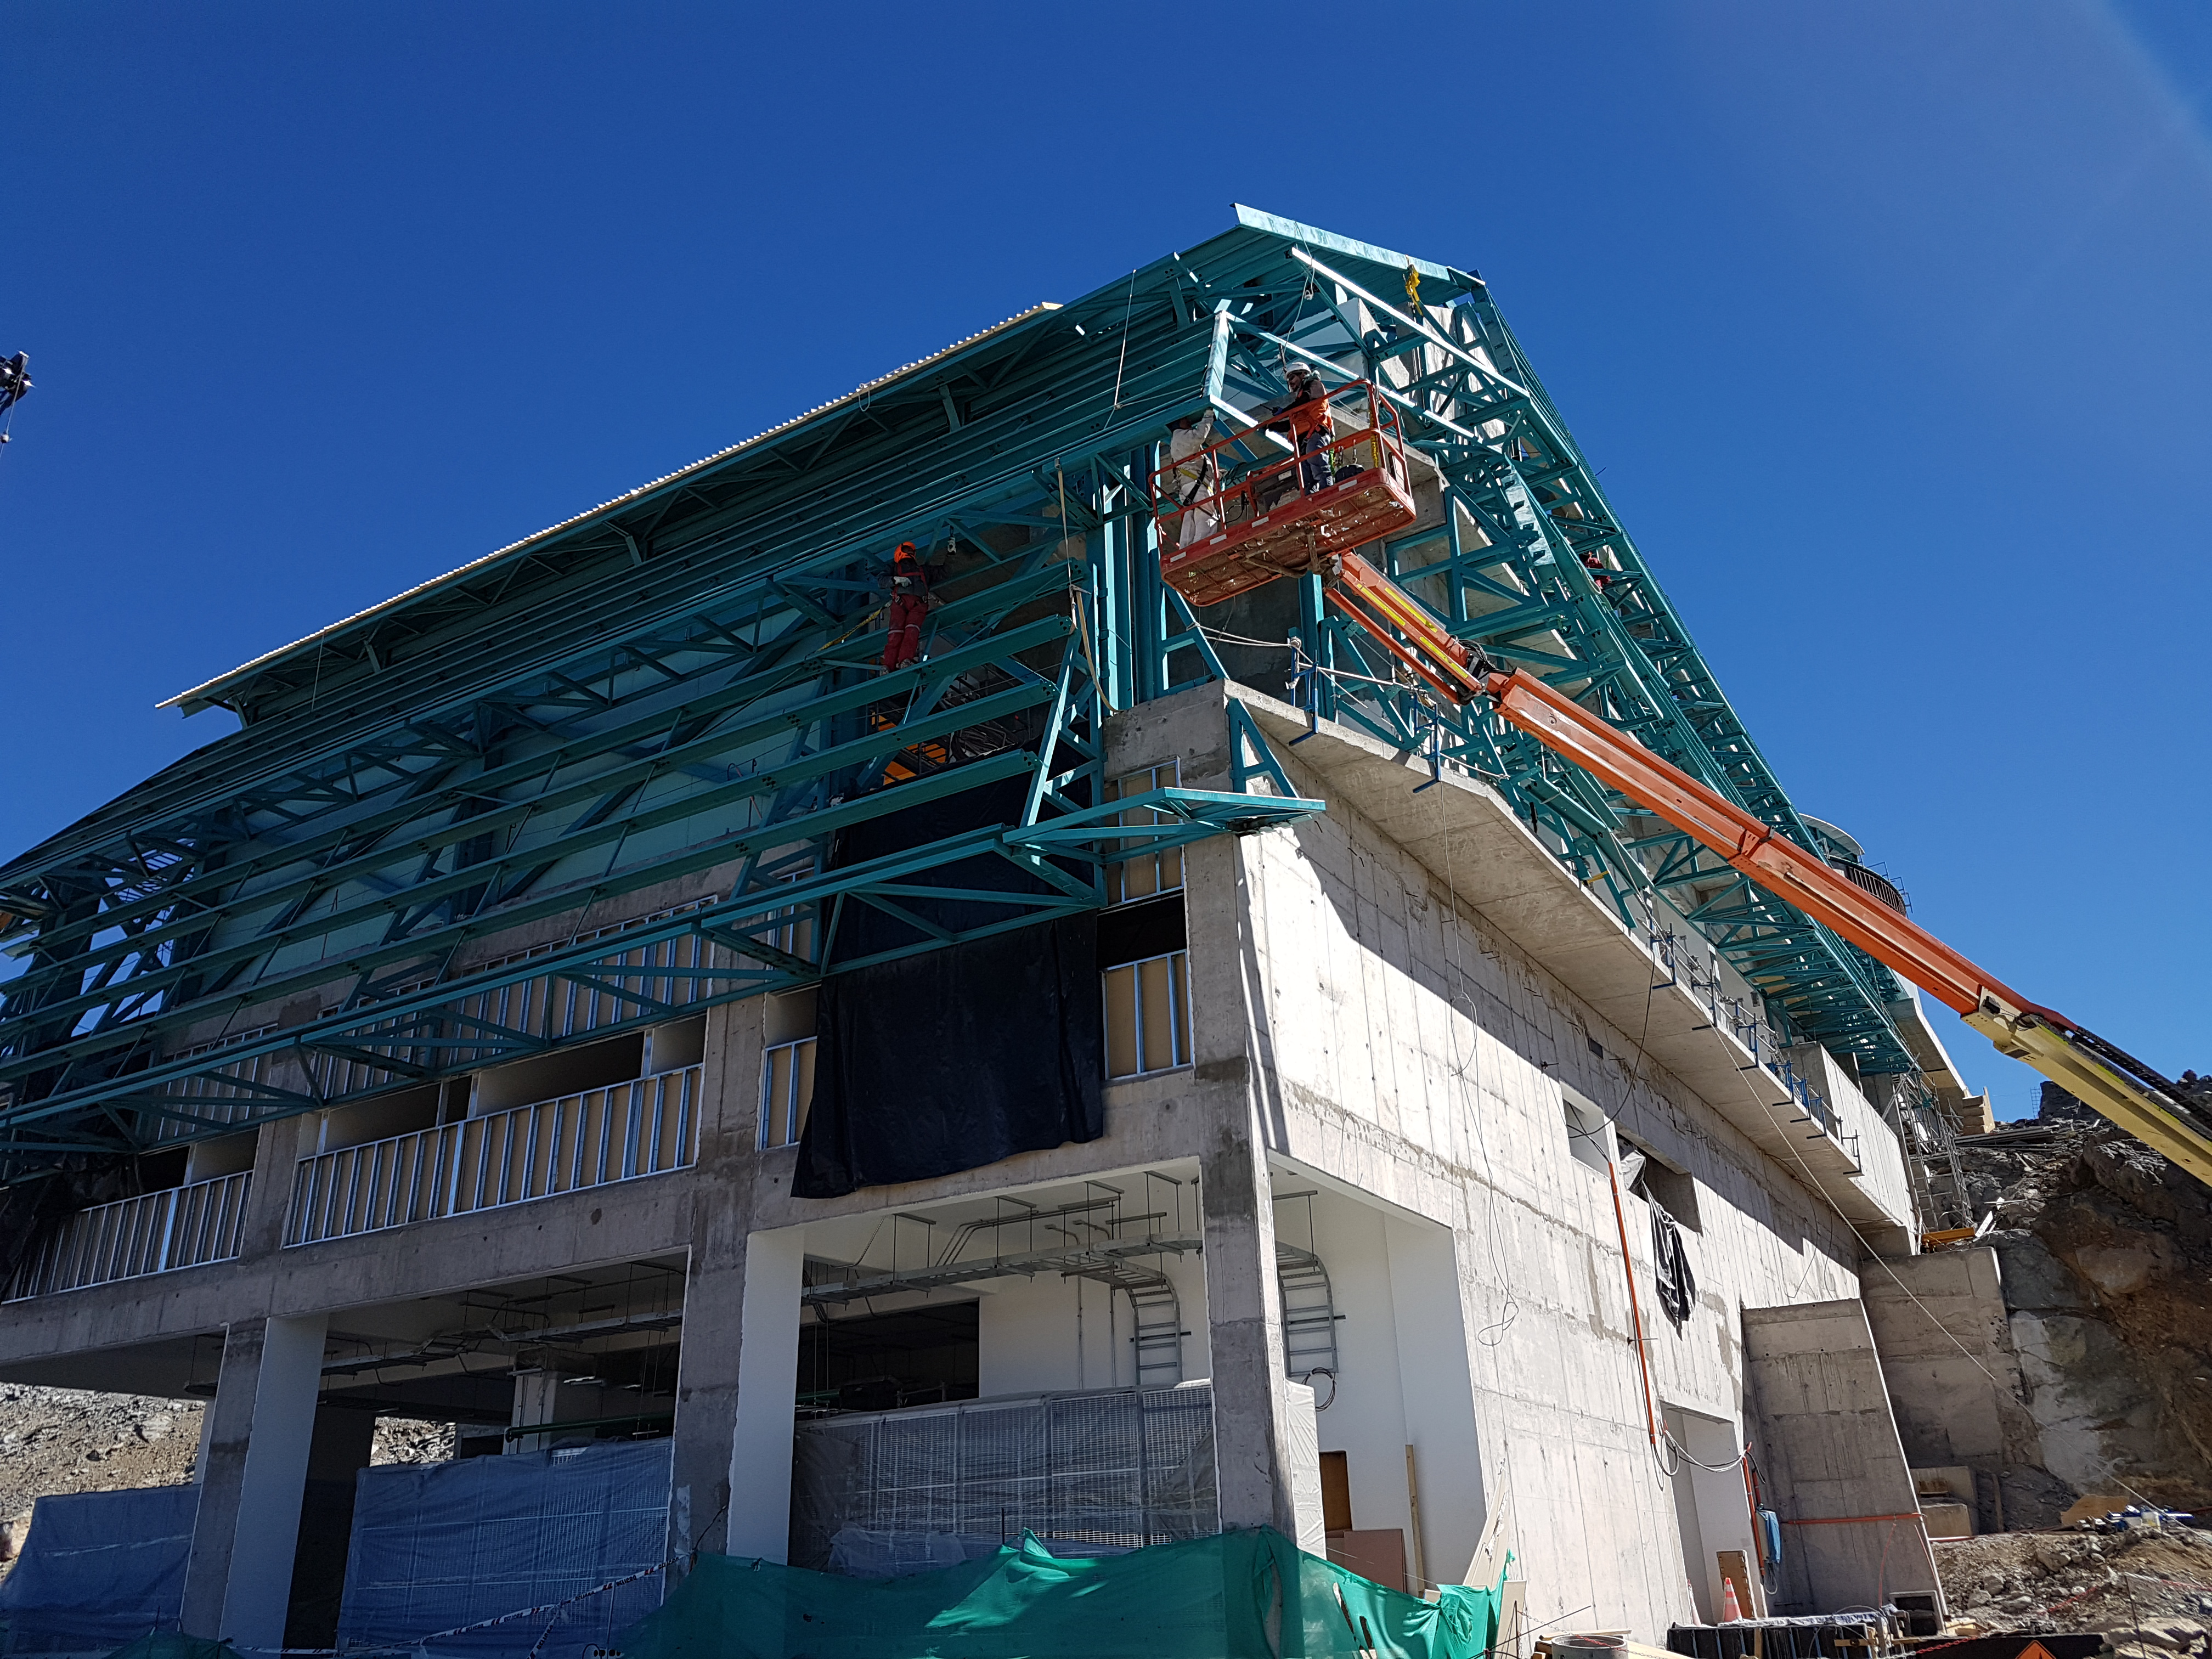

Construction Update

Besalco has begun installing the HD 408 roof panels

Credit: Rubin Observatory/NSF/AURA